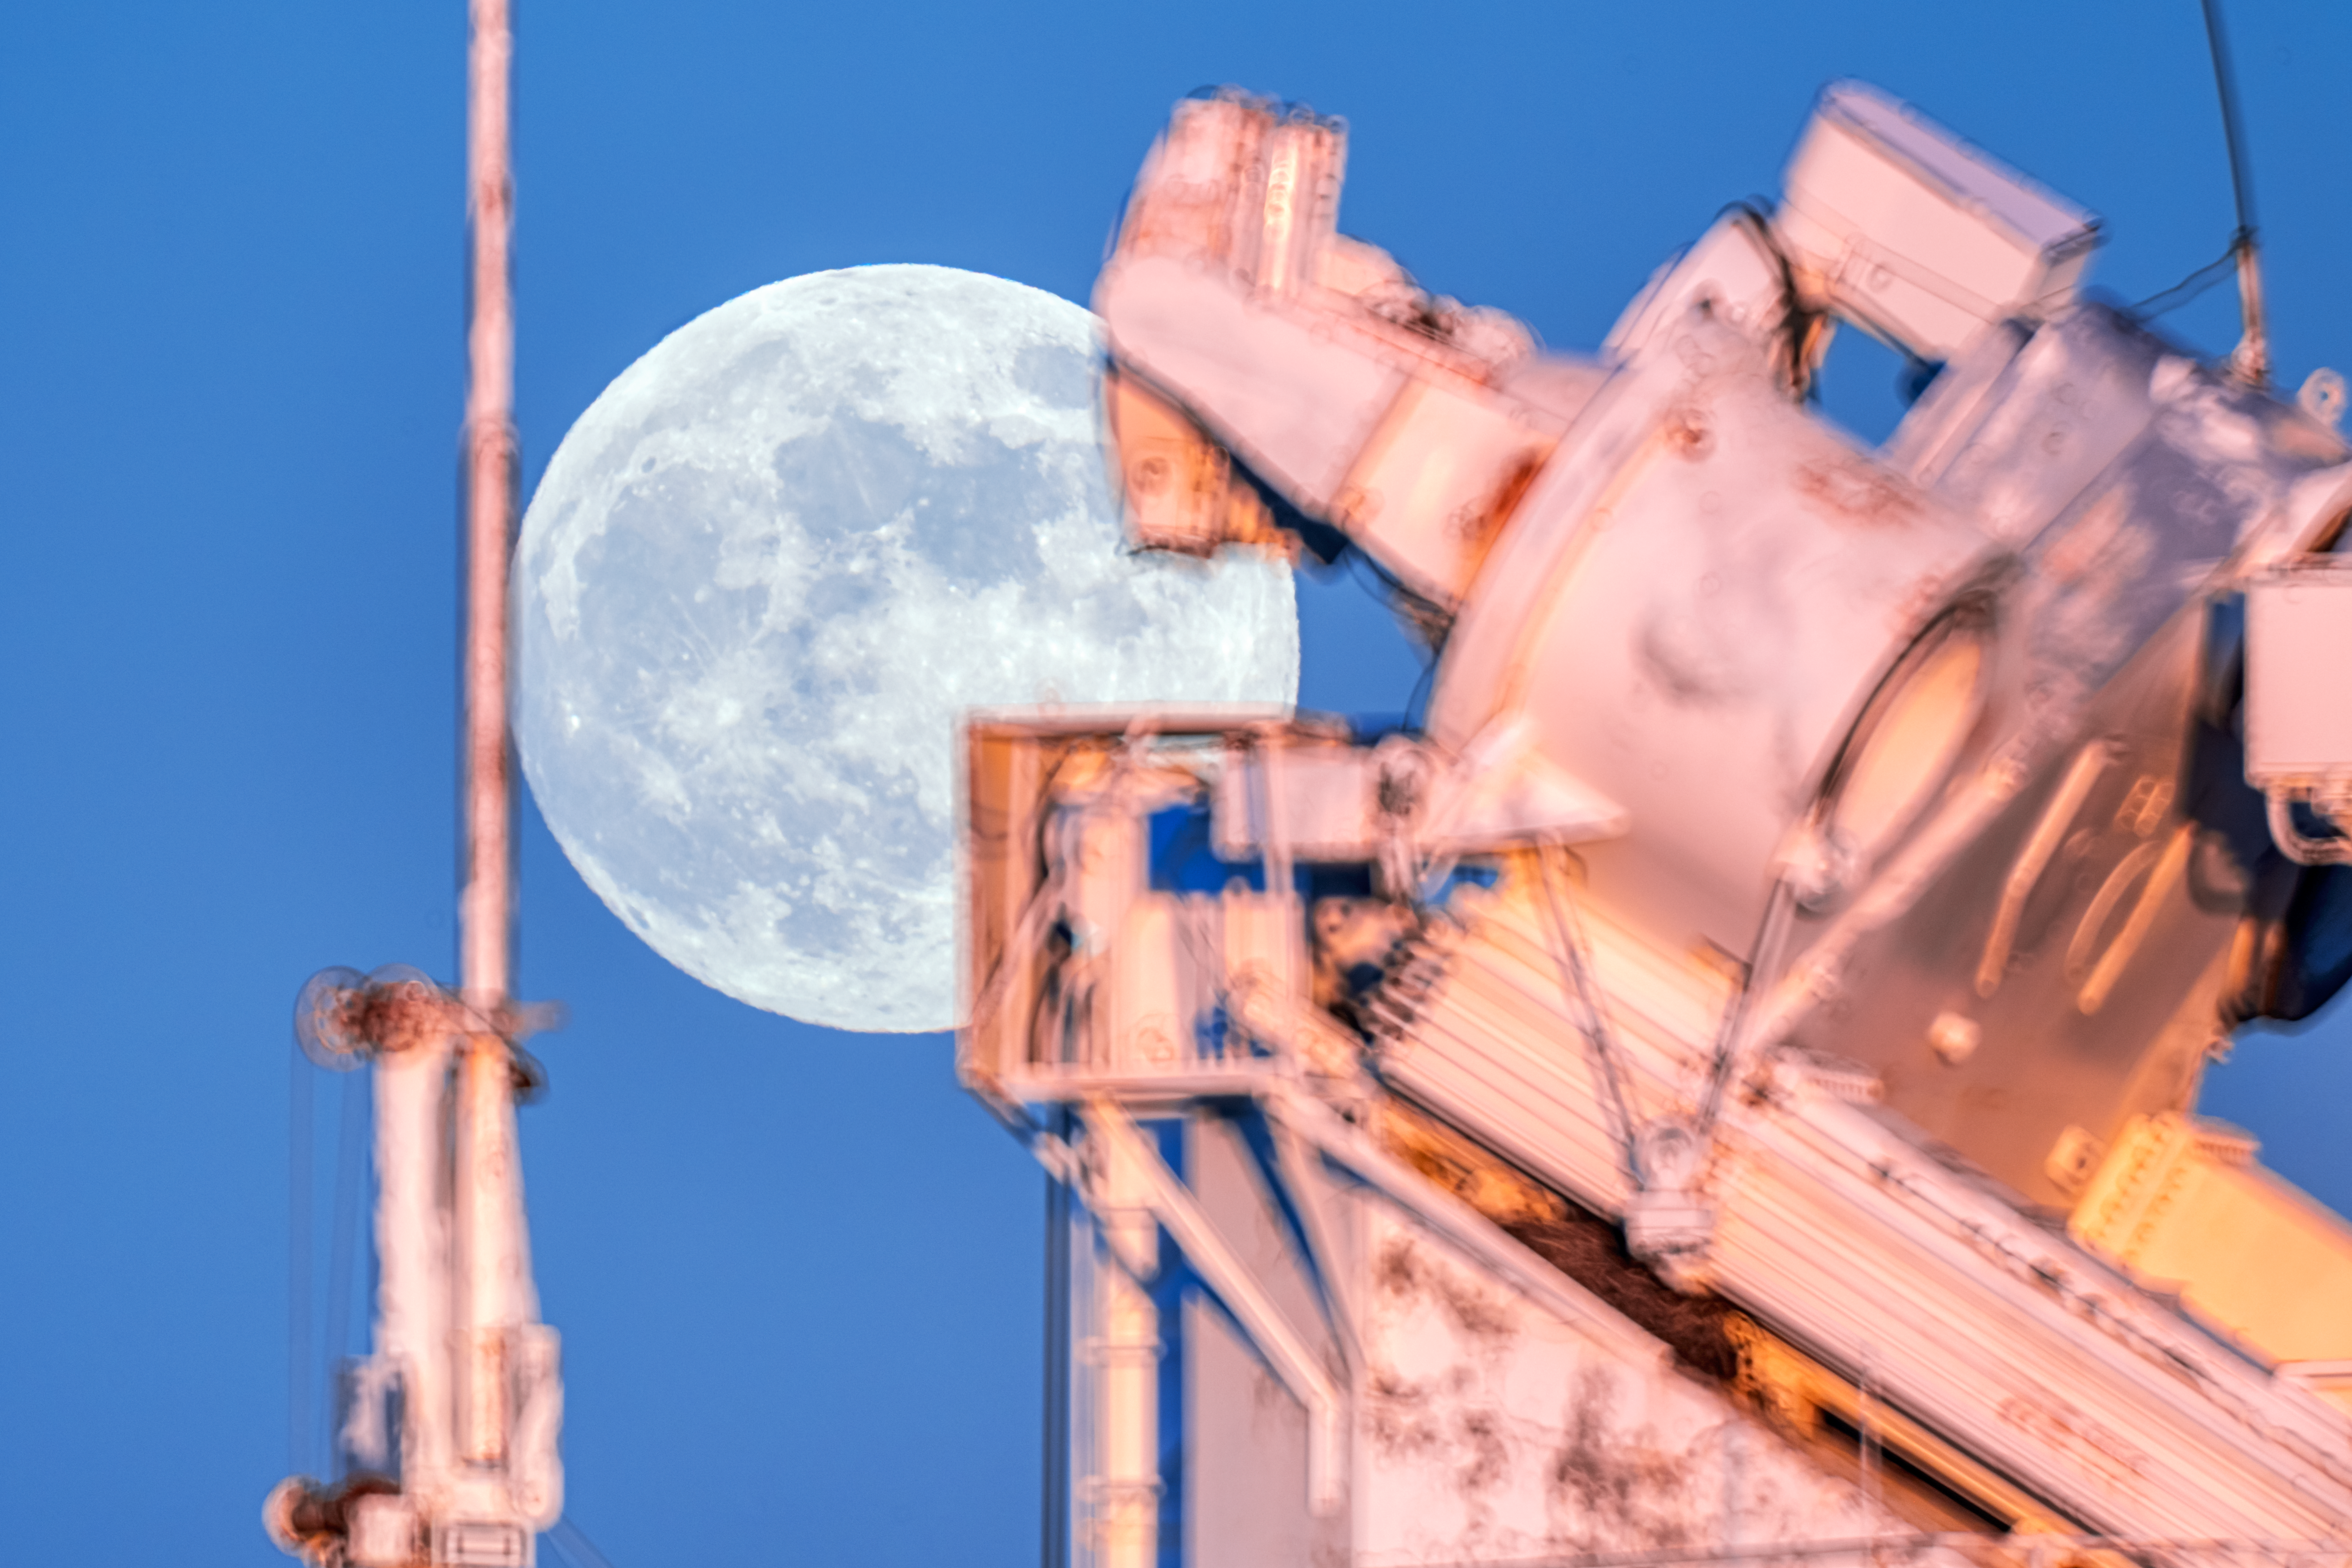

McMath-Pierce Solar Telescope

A close up of the moon rising behind the McMath-Pierce Solar Telescope located at Kitt Peak National Observatory (KPNO), a Program of NSF NOIRLab, near Tucson, Arizona. The McMath-Pierce Solar Telescope was decommissioned in 2017 and is being converted to the NOIRLab Windows on the Universe Center for Astronomy Outreach.

Credit: KPNO/NOIRLab/NSF/AURA/P. Horálek